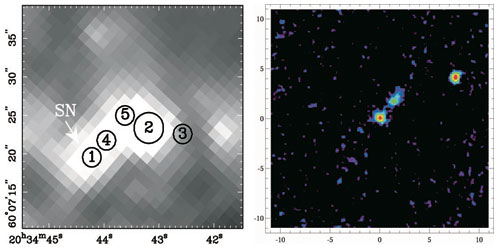

Mid-infrared Dust Emission from Massive-Star Supernovae

Left. A SINGS IRAC 8.0-micron image of a 30” x 29” region around SN 2002hh (pixel size: 1.1 arcseconds), obtained on June 10, 2004. Five sources were fitted, with the supernova marked as Star 1 and a bright foreground field star (2MASS 20344320+6007234) marked as Star 2.

Right. The Gemini North Michelle 11.2 micron image of a 21.8” x 21.8” region centered on SN 2002hh (pixel size 0.099”), obtained on Sept. 26, 2004. Offsets in arcseconds from the position of the supernova are marked on the axes. A 3-pixel (0.3”) FWHM Gaussian filter was applied to the cleaned image. Both the supernova and Star 2 are easily detected in this image, while Star 4/5 is confirmed as an extended source.

Credit: International Gemini Observatory/NOIRLab/NSF/AURA